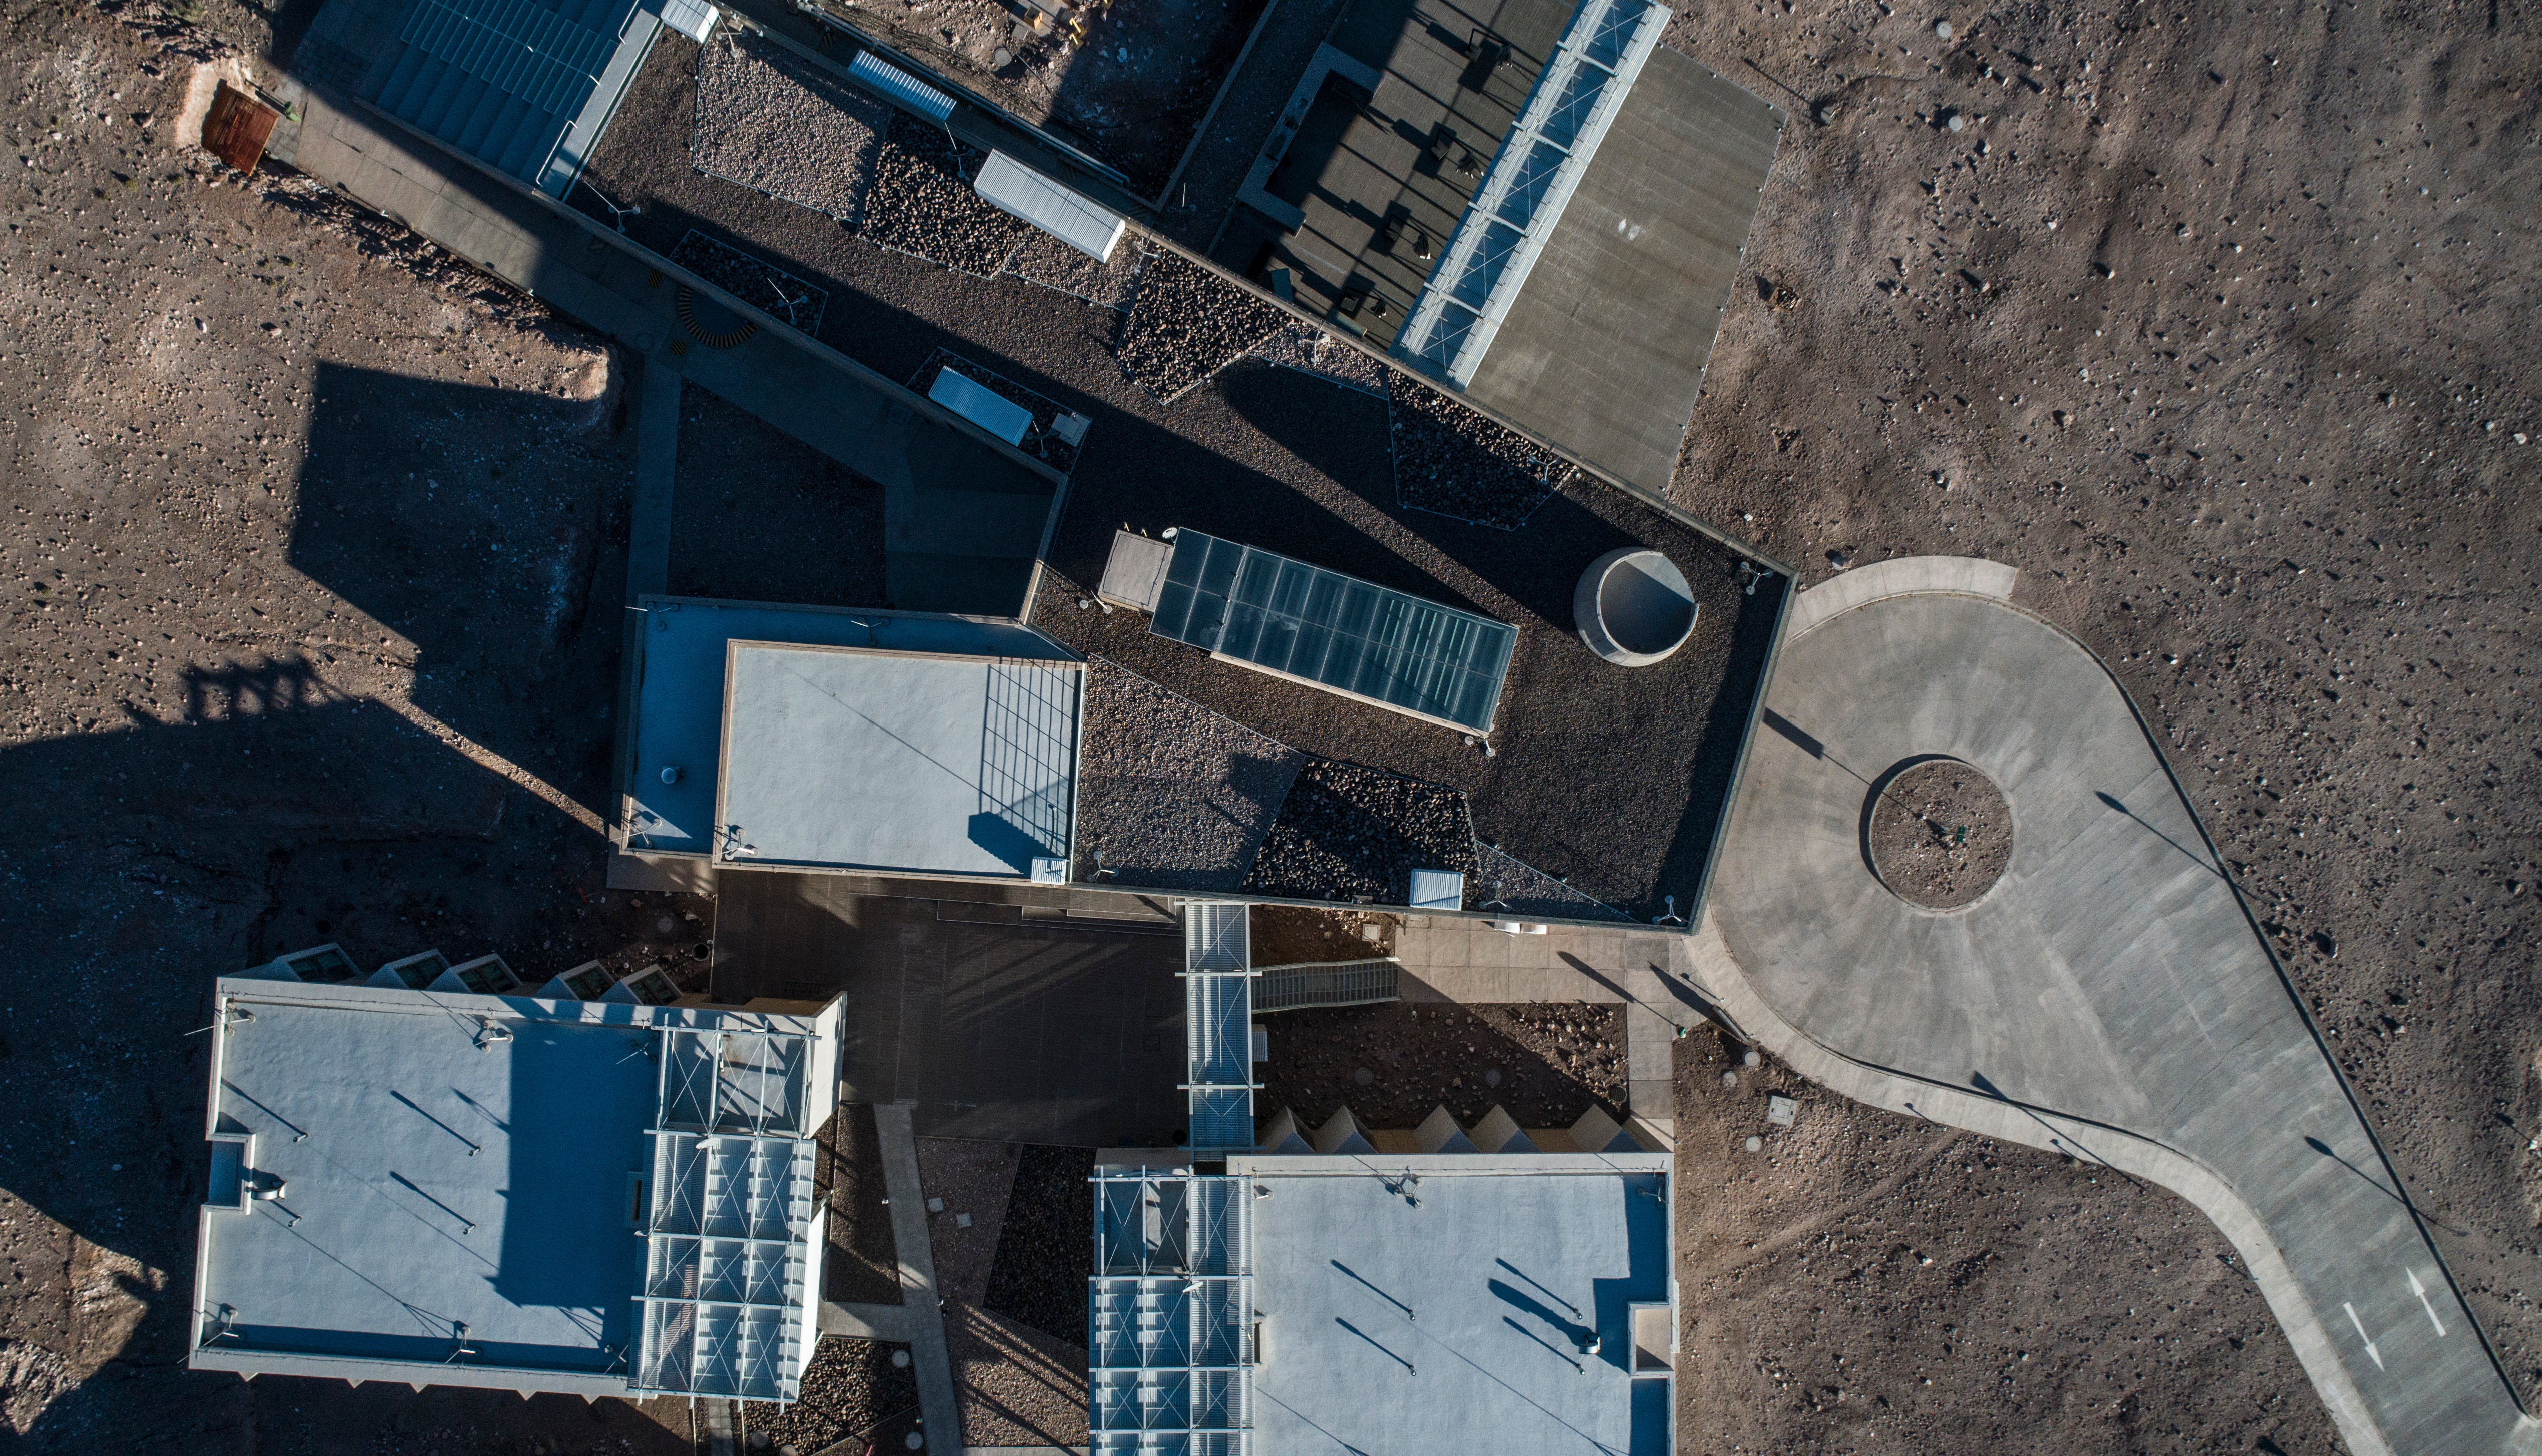

ALMA shutdown due to the Covid-19 pandemic in 2020

ALMA shutdown due to the Covid-19 pandemic in 2020. A Caretaking Team was in charge of guarding the observatory. A drone registered this images, accounting for the solitude of the ALMA base camp (OSF) and the antennas in the Chajnantor Plateau.

Credit: Ariel Marinkovic – X-CAM-ALMA (ESO/NAOJ/NRAO)